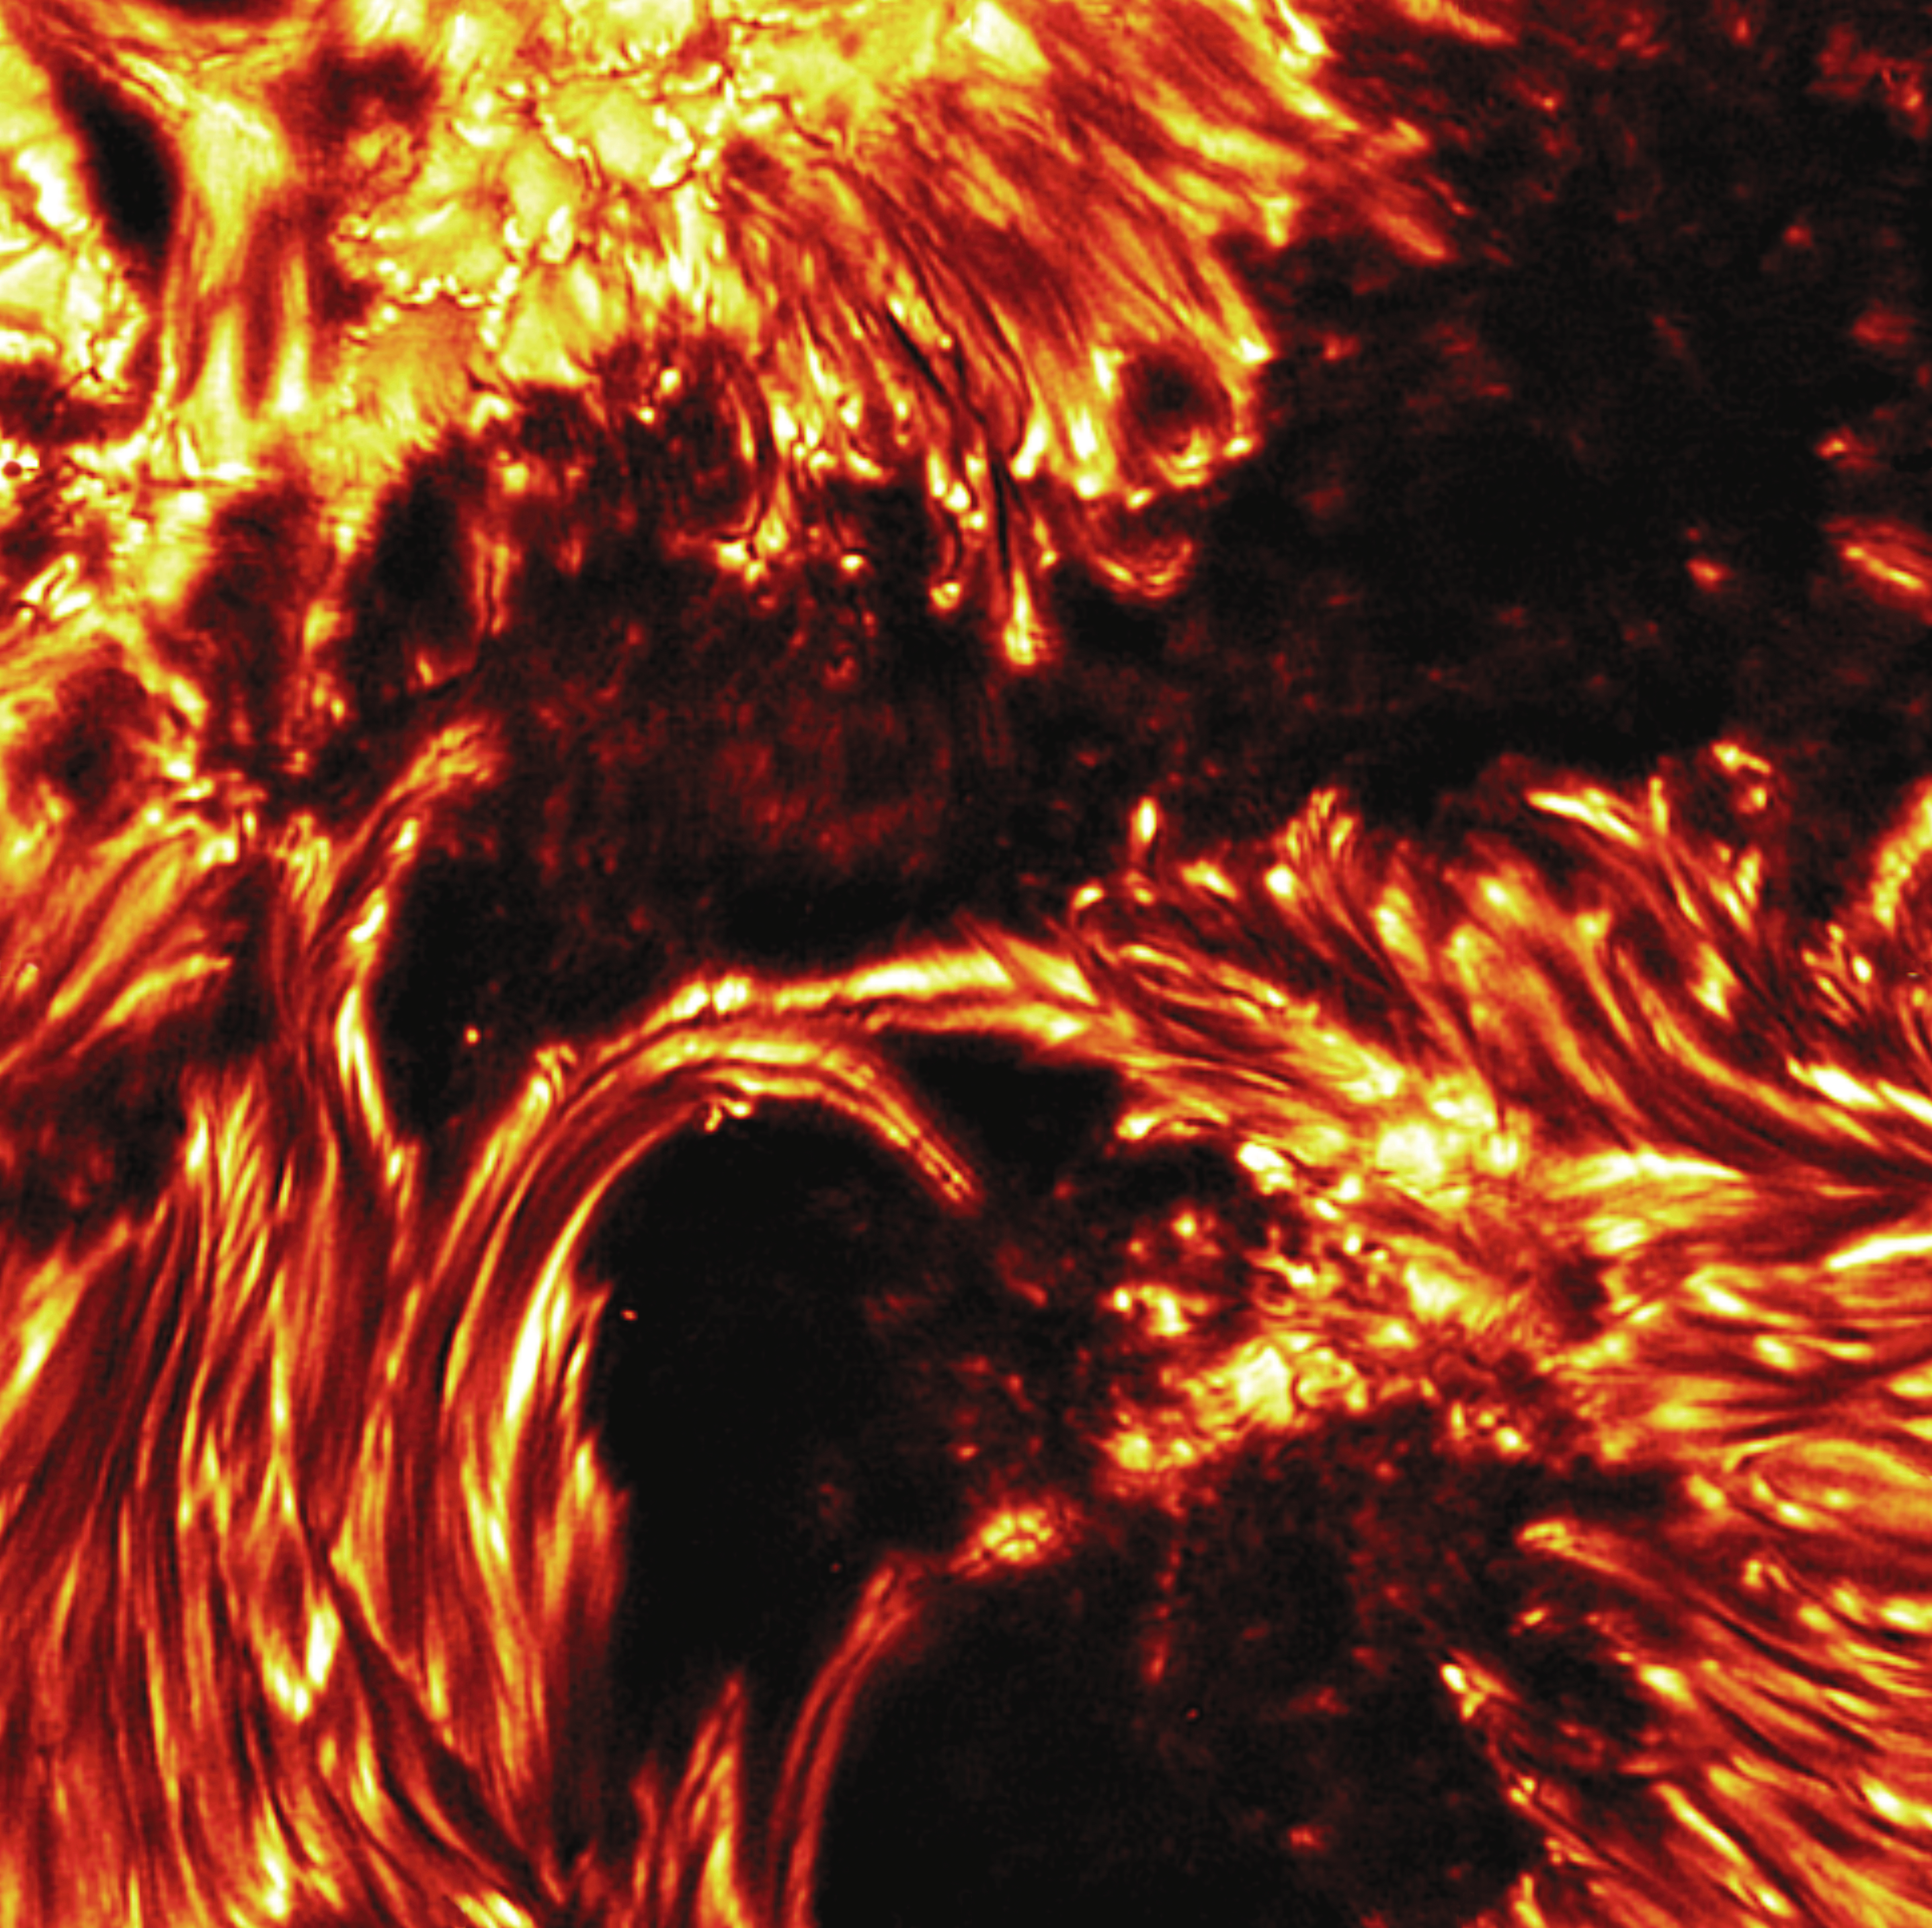

Active region NOAA 0484

This G-band image of active solar region NOAA 0484 demonstrates the spectacular image quality now achieved with the high-order adaptive optics system at the Dunn Solar Telescope (DST) at Sacramento Peak, NM. Taken on the 24th of October, 2003, during a period of solar storms that drew worldwide interest, the image shows evidence for dark penumbral cores, which were also recently reported at the 1-meter Swedish Telescope in La Palma. Data taken simultaneously with the Diffraction-Limited Spectro-Polarimeter (DLSP) and the Universal Birefringent Filter (UBF) at the DST are likely to give more information about the physical origin of these newly discovered features. The DLSP is a collaborative project between the National Solar Observatory and the High Altitude Observatory. See the December 2003 NOAO Newsletter (currently only available in PDF format), for which this picture was the cover illustration.

Credit: NOIRLab/NSF/AURA